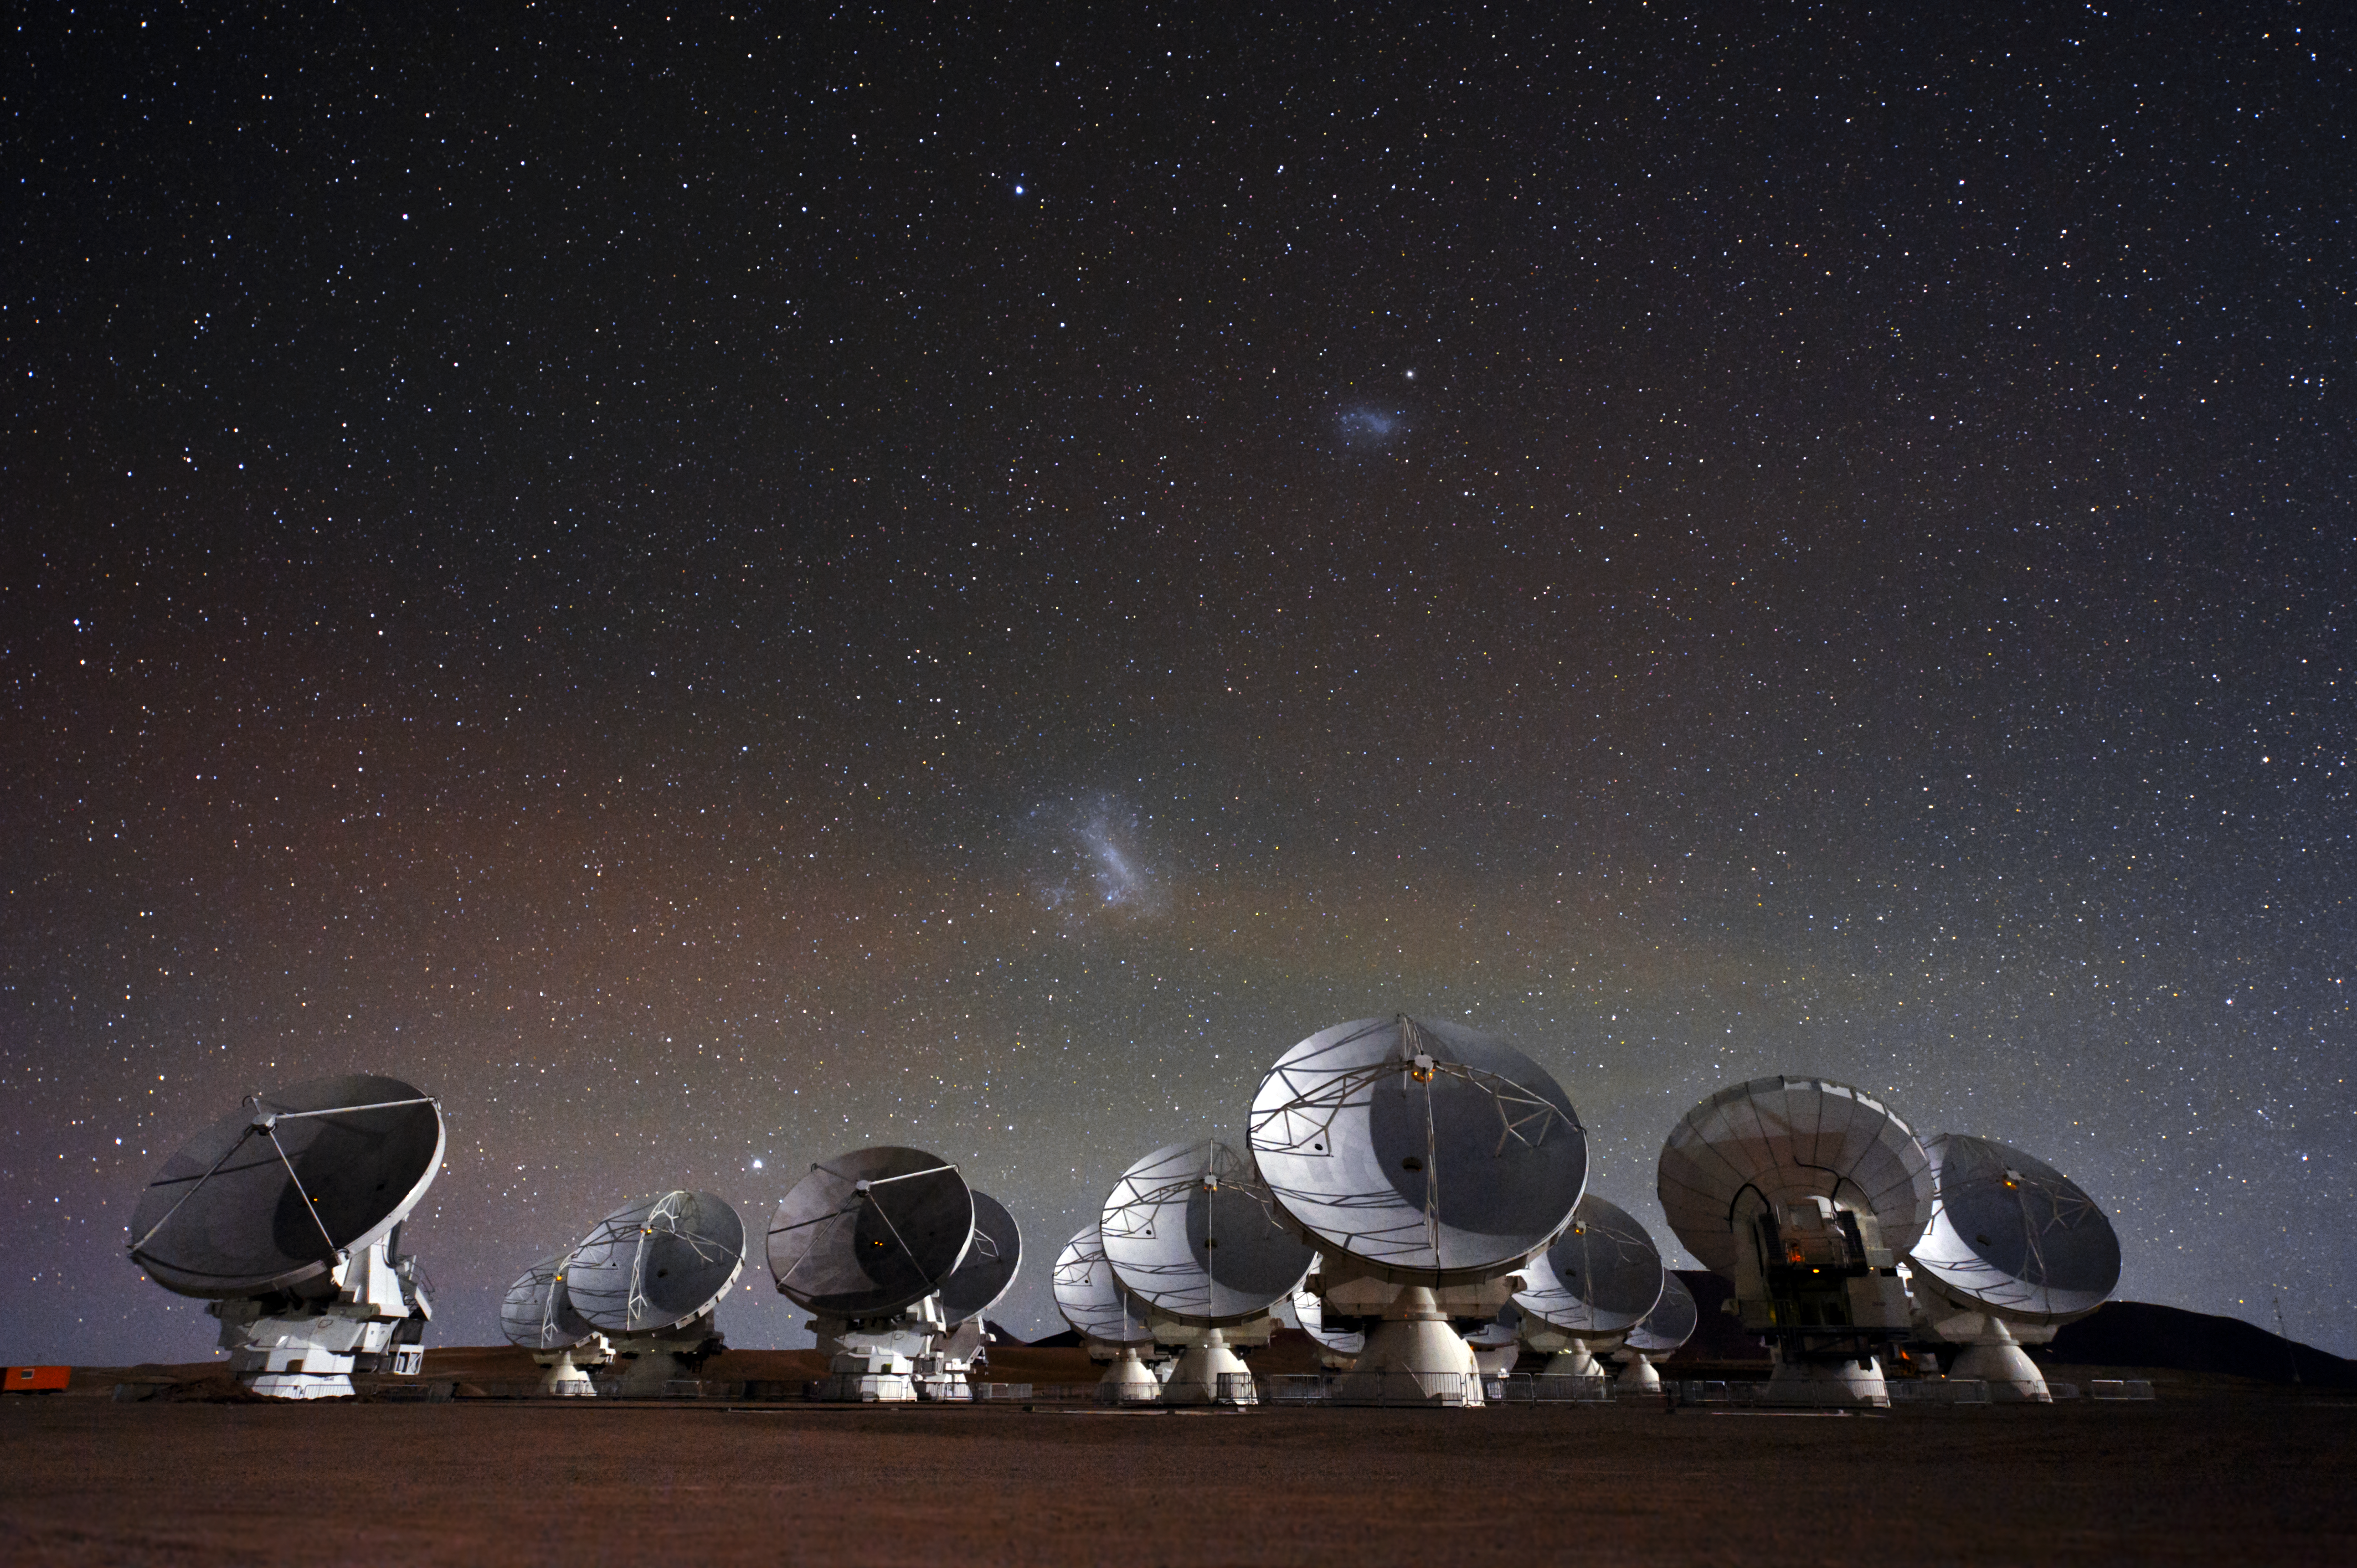

Under the spell of the Magellanic Clouds

This beautiful image of the Atacama Large Millimeter/submillimeter Array (ALMA), showing the telescope’s antennas under a breathtaking starry night sky, comes from Christoph Malin, an ESO Photo Ambassador. This is a still frame taken from one of his painstakingly created time-lapse videos of ALMA, which are also available (see ann12099).

Located on the Chajnantor Plateau at an elevation of 5000 metres, ALMA is the world’s most powerful telescope for studying the Universe at submillimetre and millimetre wavelengths. Construction work for ALMA will be completed in 2013, and a total of 66 of these high-precision antennas will be operating on the site.

Glowing brightly in the sky, the Large and Small Magellanic Clouds stand out above the antennas. These nearby irregular dwarf galaxies are conspicuous objects in the southern hemisphere, even with the naked eye. These galaxies are both orbiting the Milky Way — our galaxy — and there is evidence that both have been greatly distorted by their interaction with the Milky Way as they travel close to it.

ALMA, an international astronomy facility, is a partnership of Europe, North America and East Asia in cooperation with the Republic of Chile. ALMA construction and operations are led on behalf of Europe by ESO, on behalf of North America by the National Radio Astronomy Observatory (NRAO), and on behalf of East Asia by the National Astronomical Observatory of Japan (NAOJ). The Joint ALMA Observatory (JAO) provides the unified leadership and management of the construction, commissioning and operation of ALMA.

Credit: ESO/C. Malin